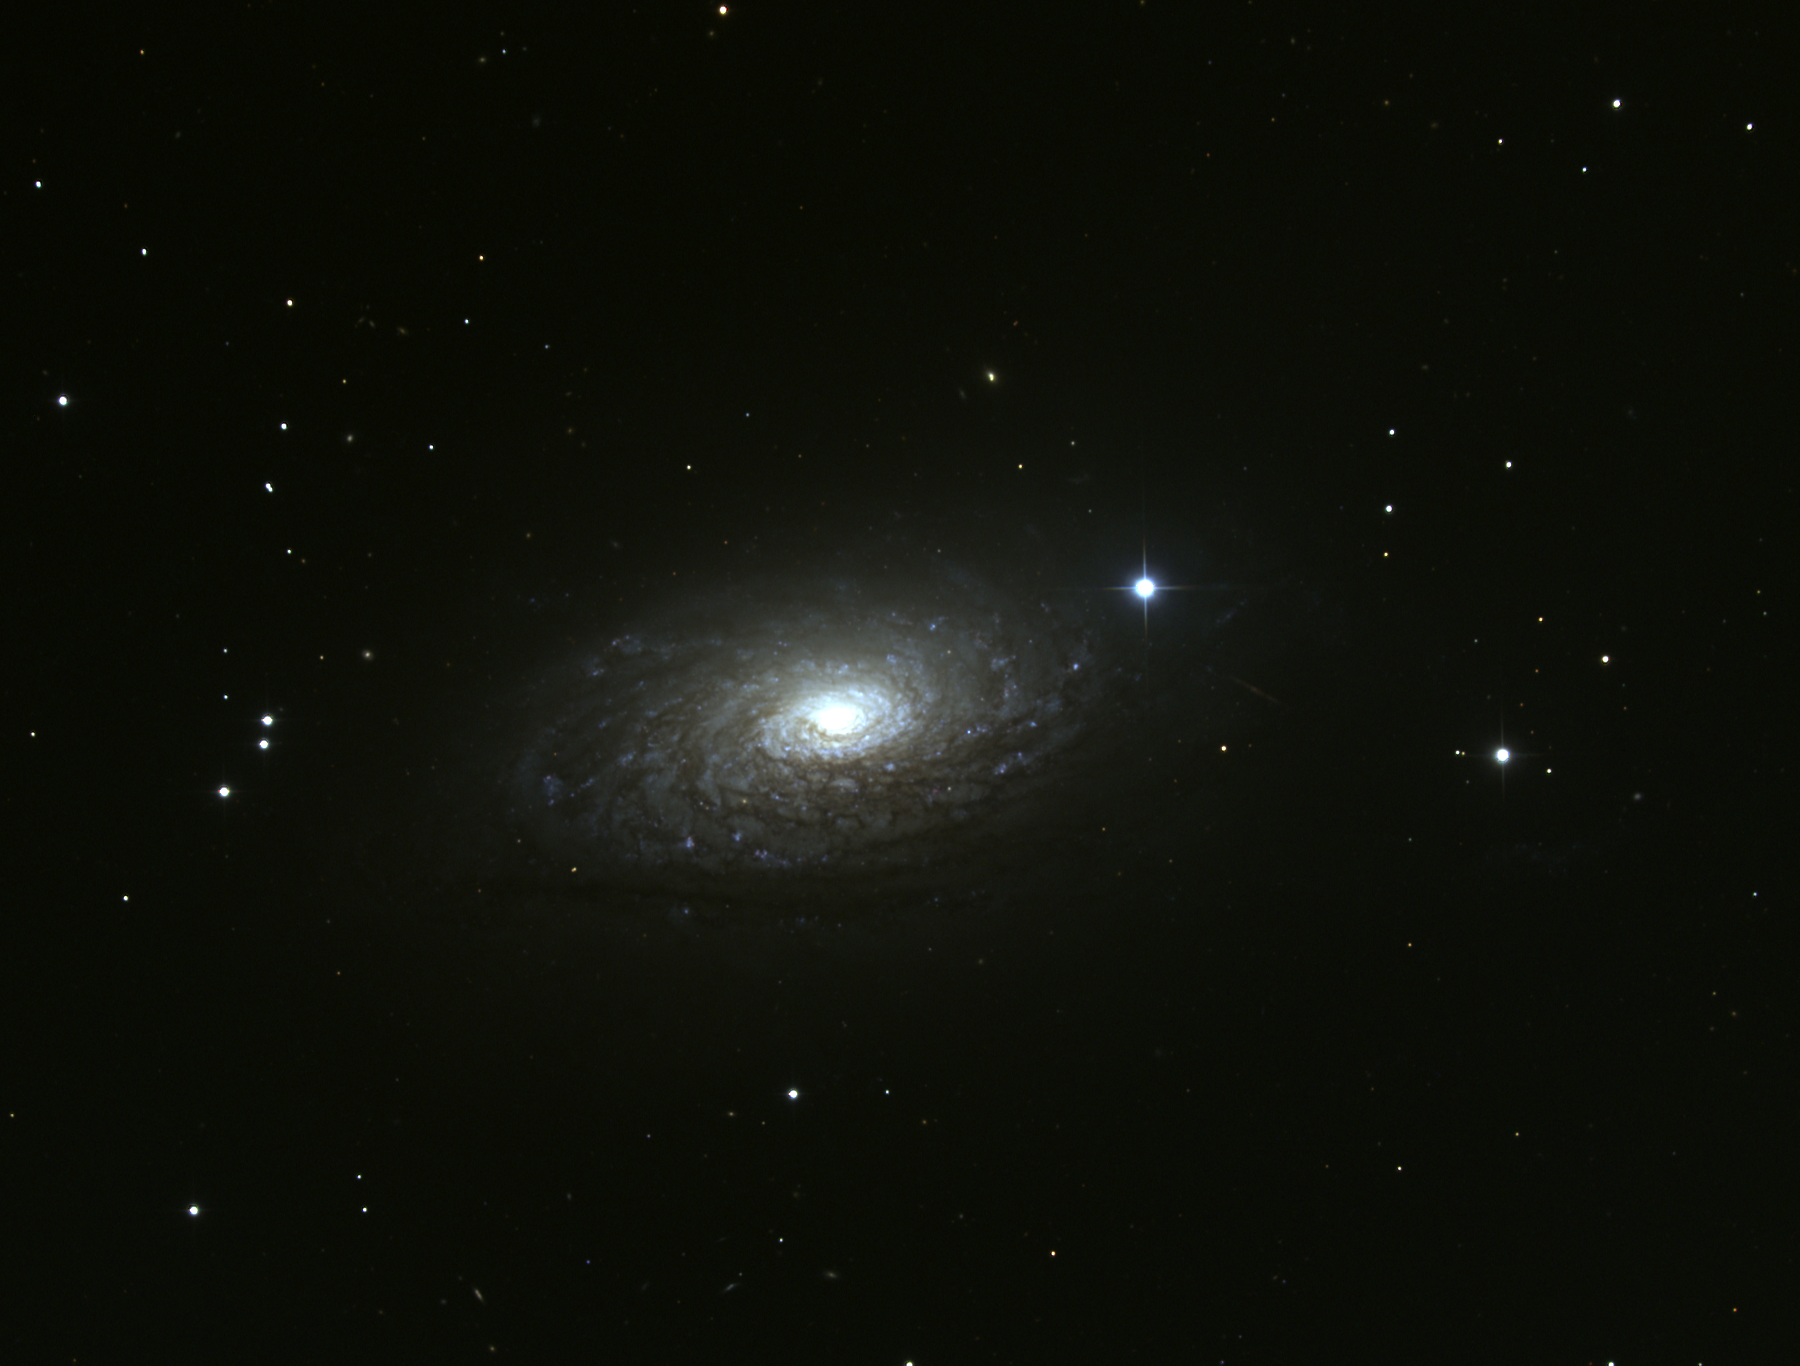

M63, NGC 5055

M63 is a type Sbc spiral galaxy in the constellation Canes Venatici. M63, occasionally called the Sunflower Galaxy for no very good reason, is around 10Mpc away and may be part of a loose physical group including M51 and several other smaller galaxies. This composite color image was created from CCD observations made at the Kitt Peak National Observatory's 0.9-meter telescope in May 1998.

Credit: N.A.Sharp/NOIRLab/NSF/AURA/